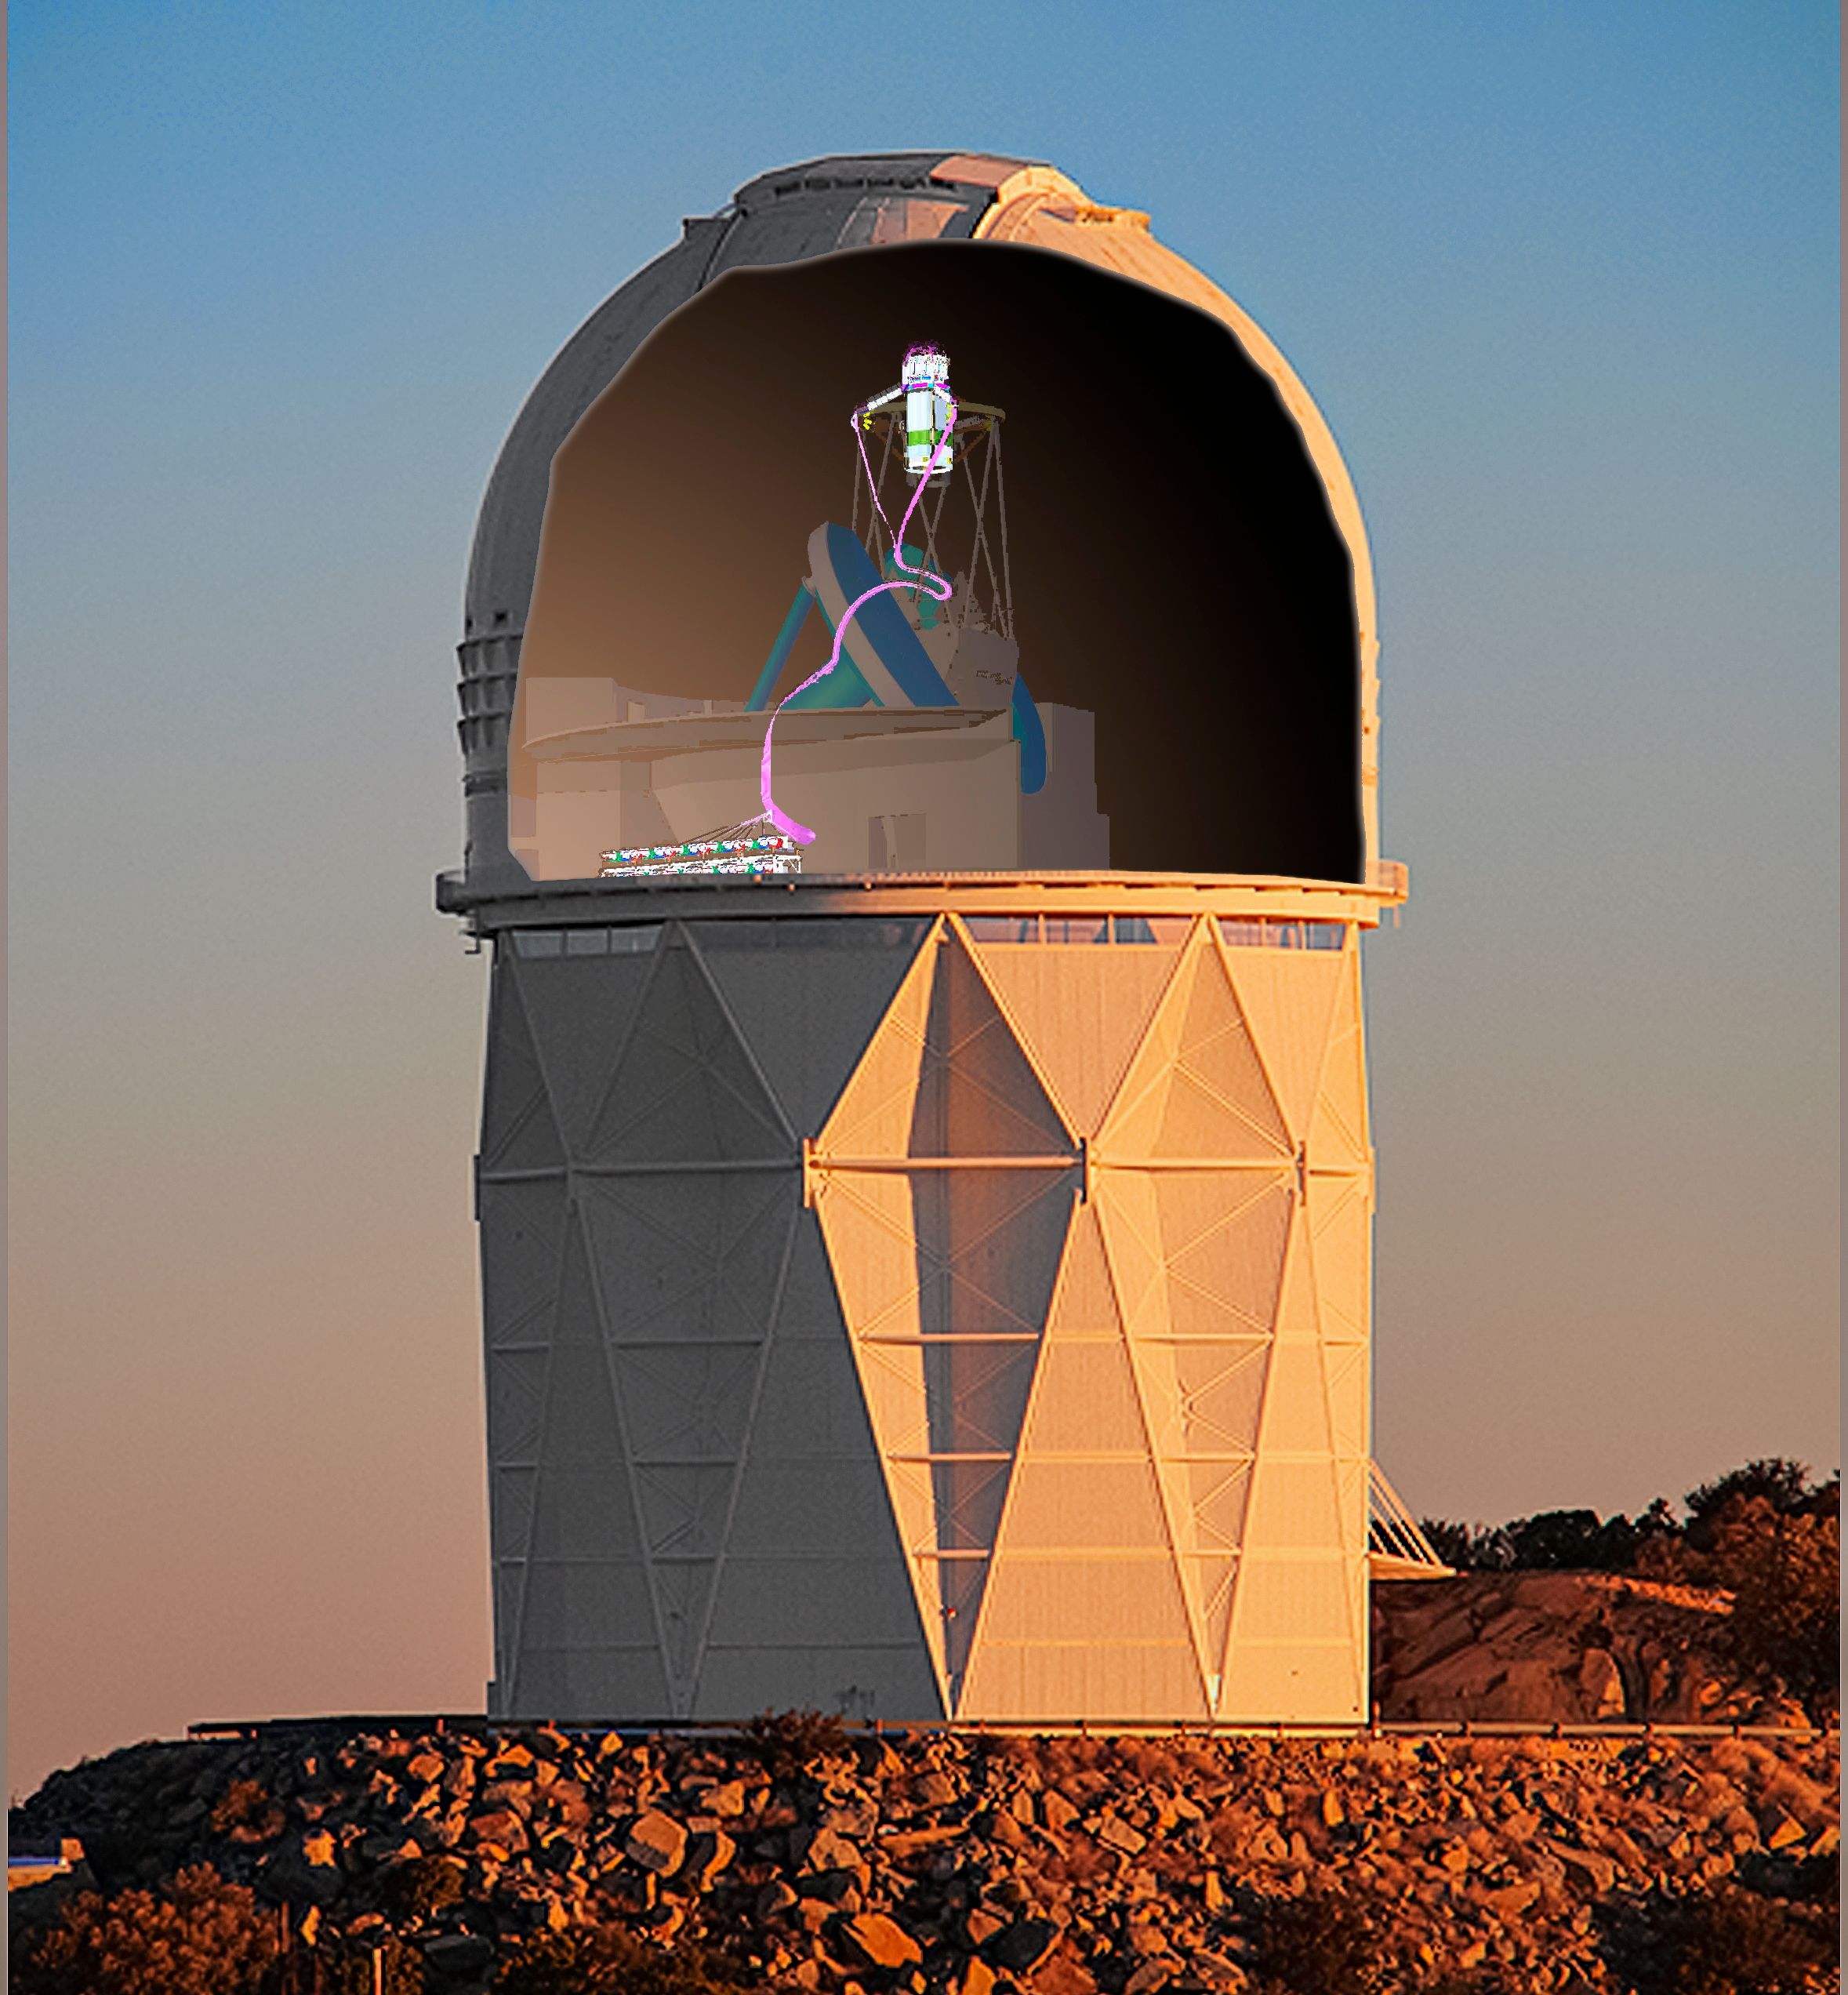

DESI crossfade 2

DESI in the dome of the Nicholas U. Mayall 4-meter Telescope at the Kitt Peak National Observatory.

Credit: Lawrence Berkeley National Lab/KPNO/NOIRLab/NSF/AURA